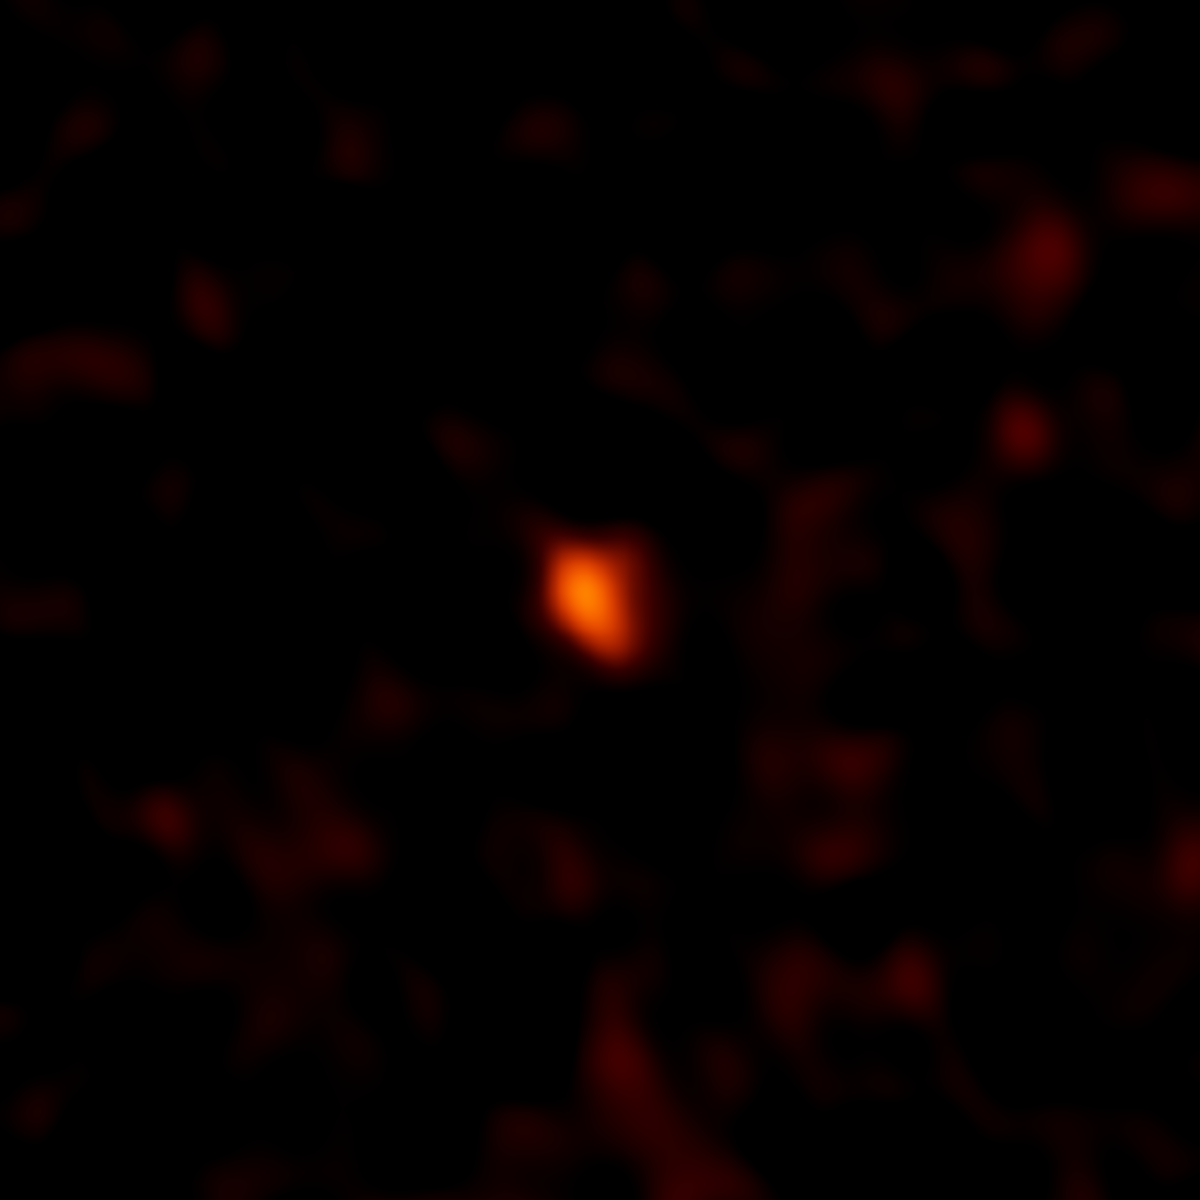

ALMA's Millimeter Image of DeeDee

ALMA image of the faint millimeter-wavelength "glow" from the planetary body 2014 UZ224, more informally known as DeeDee. At three times the distance of Pluto from the Sun, DeeDee is the second most distant known TNO with a confirmed orbit in our solar system.

Credit: NRAO/AUI/NSF